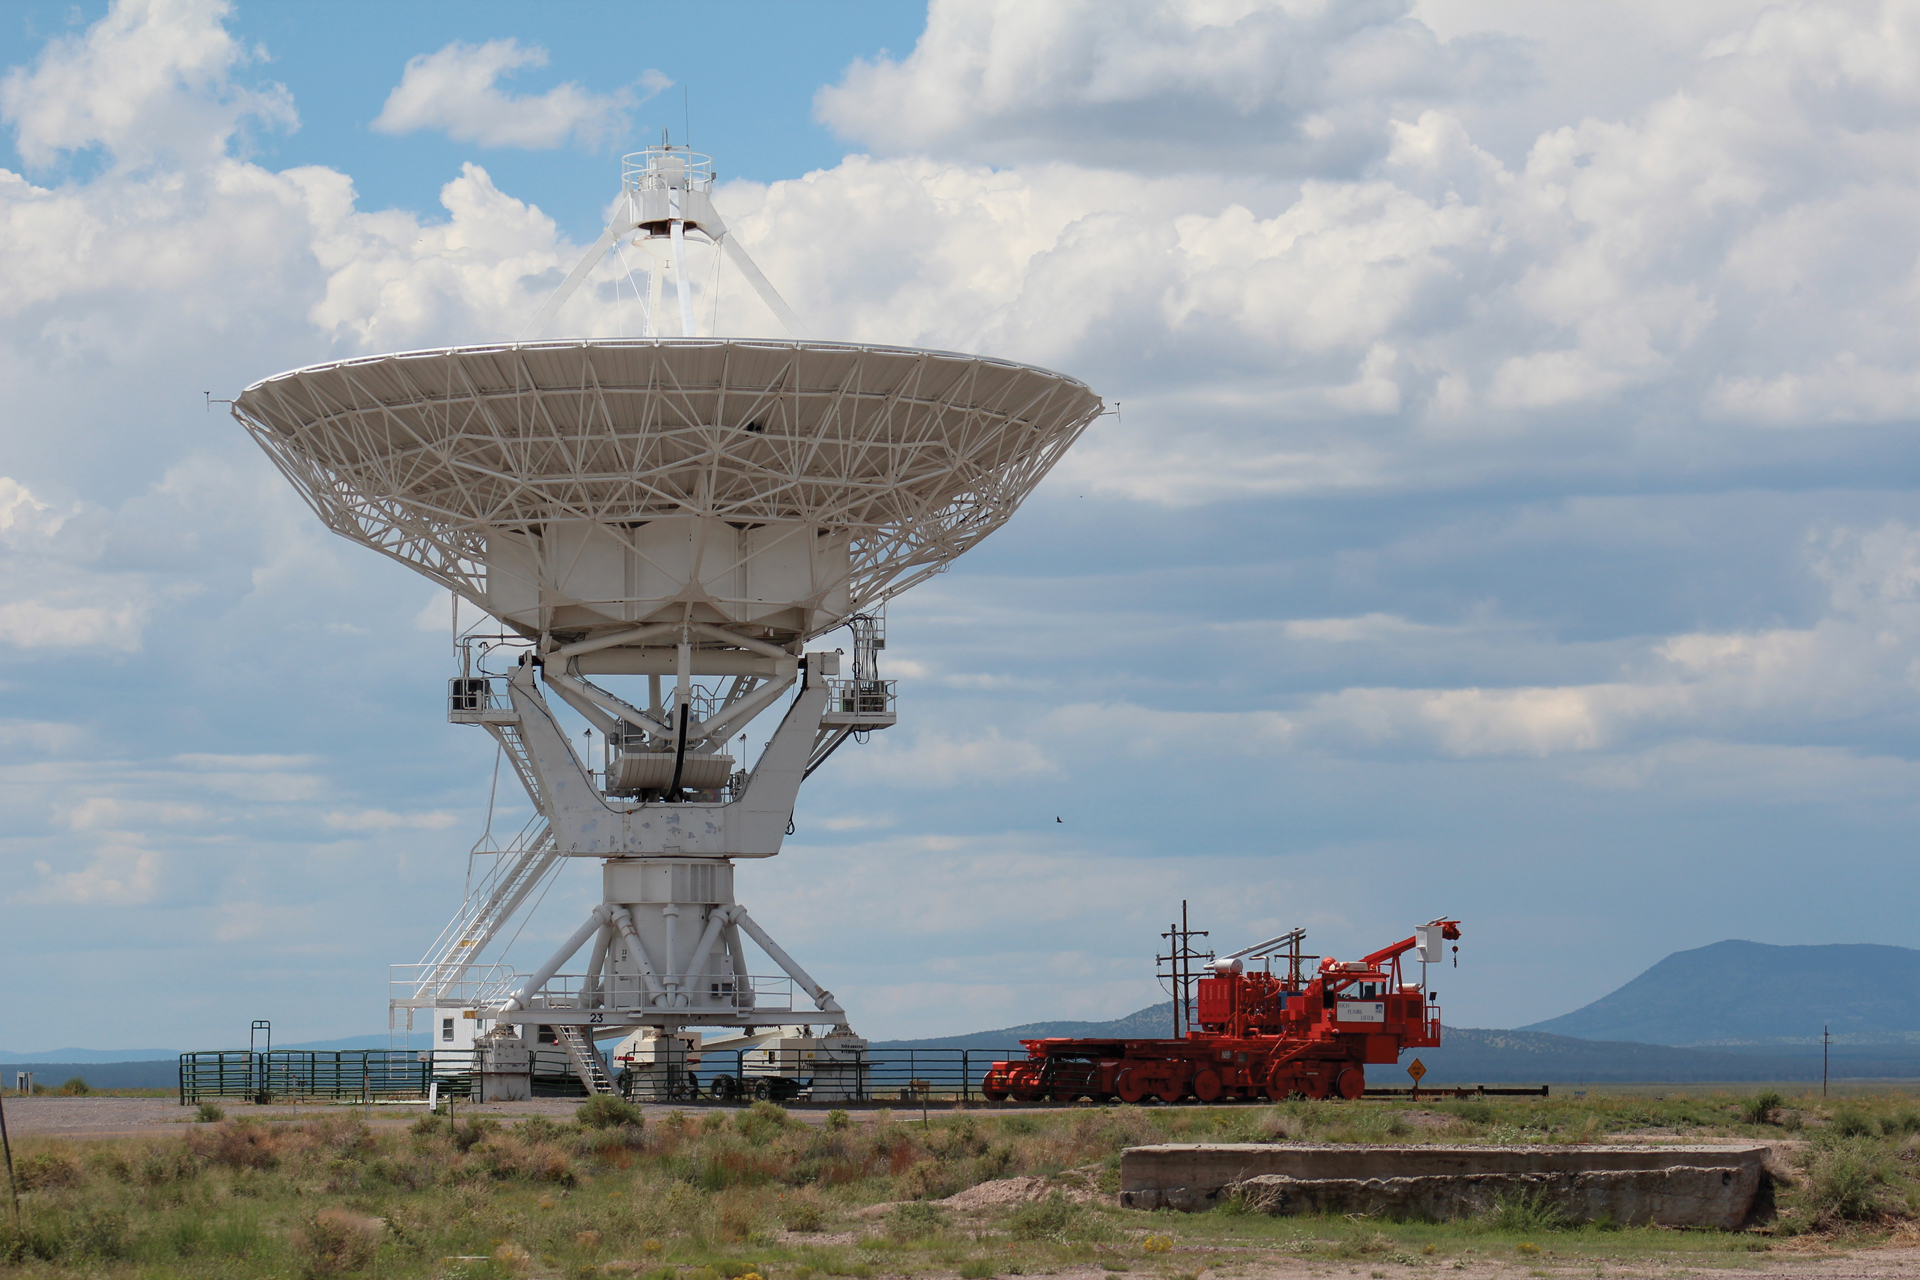

VLA Transporter Makes a Delivery

On a hot summer's day in the New Mexico desert, an Antenna Transporter rests after safely delivering a 230-ton antenna of the Very Large Array to a new pad farther away from its 27 telescopic neighbors.

Credit: NRAO/AUI/NSF